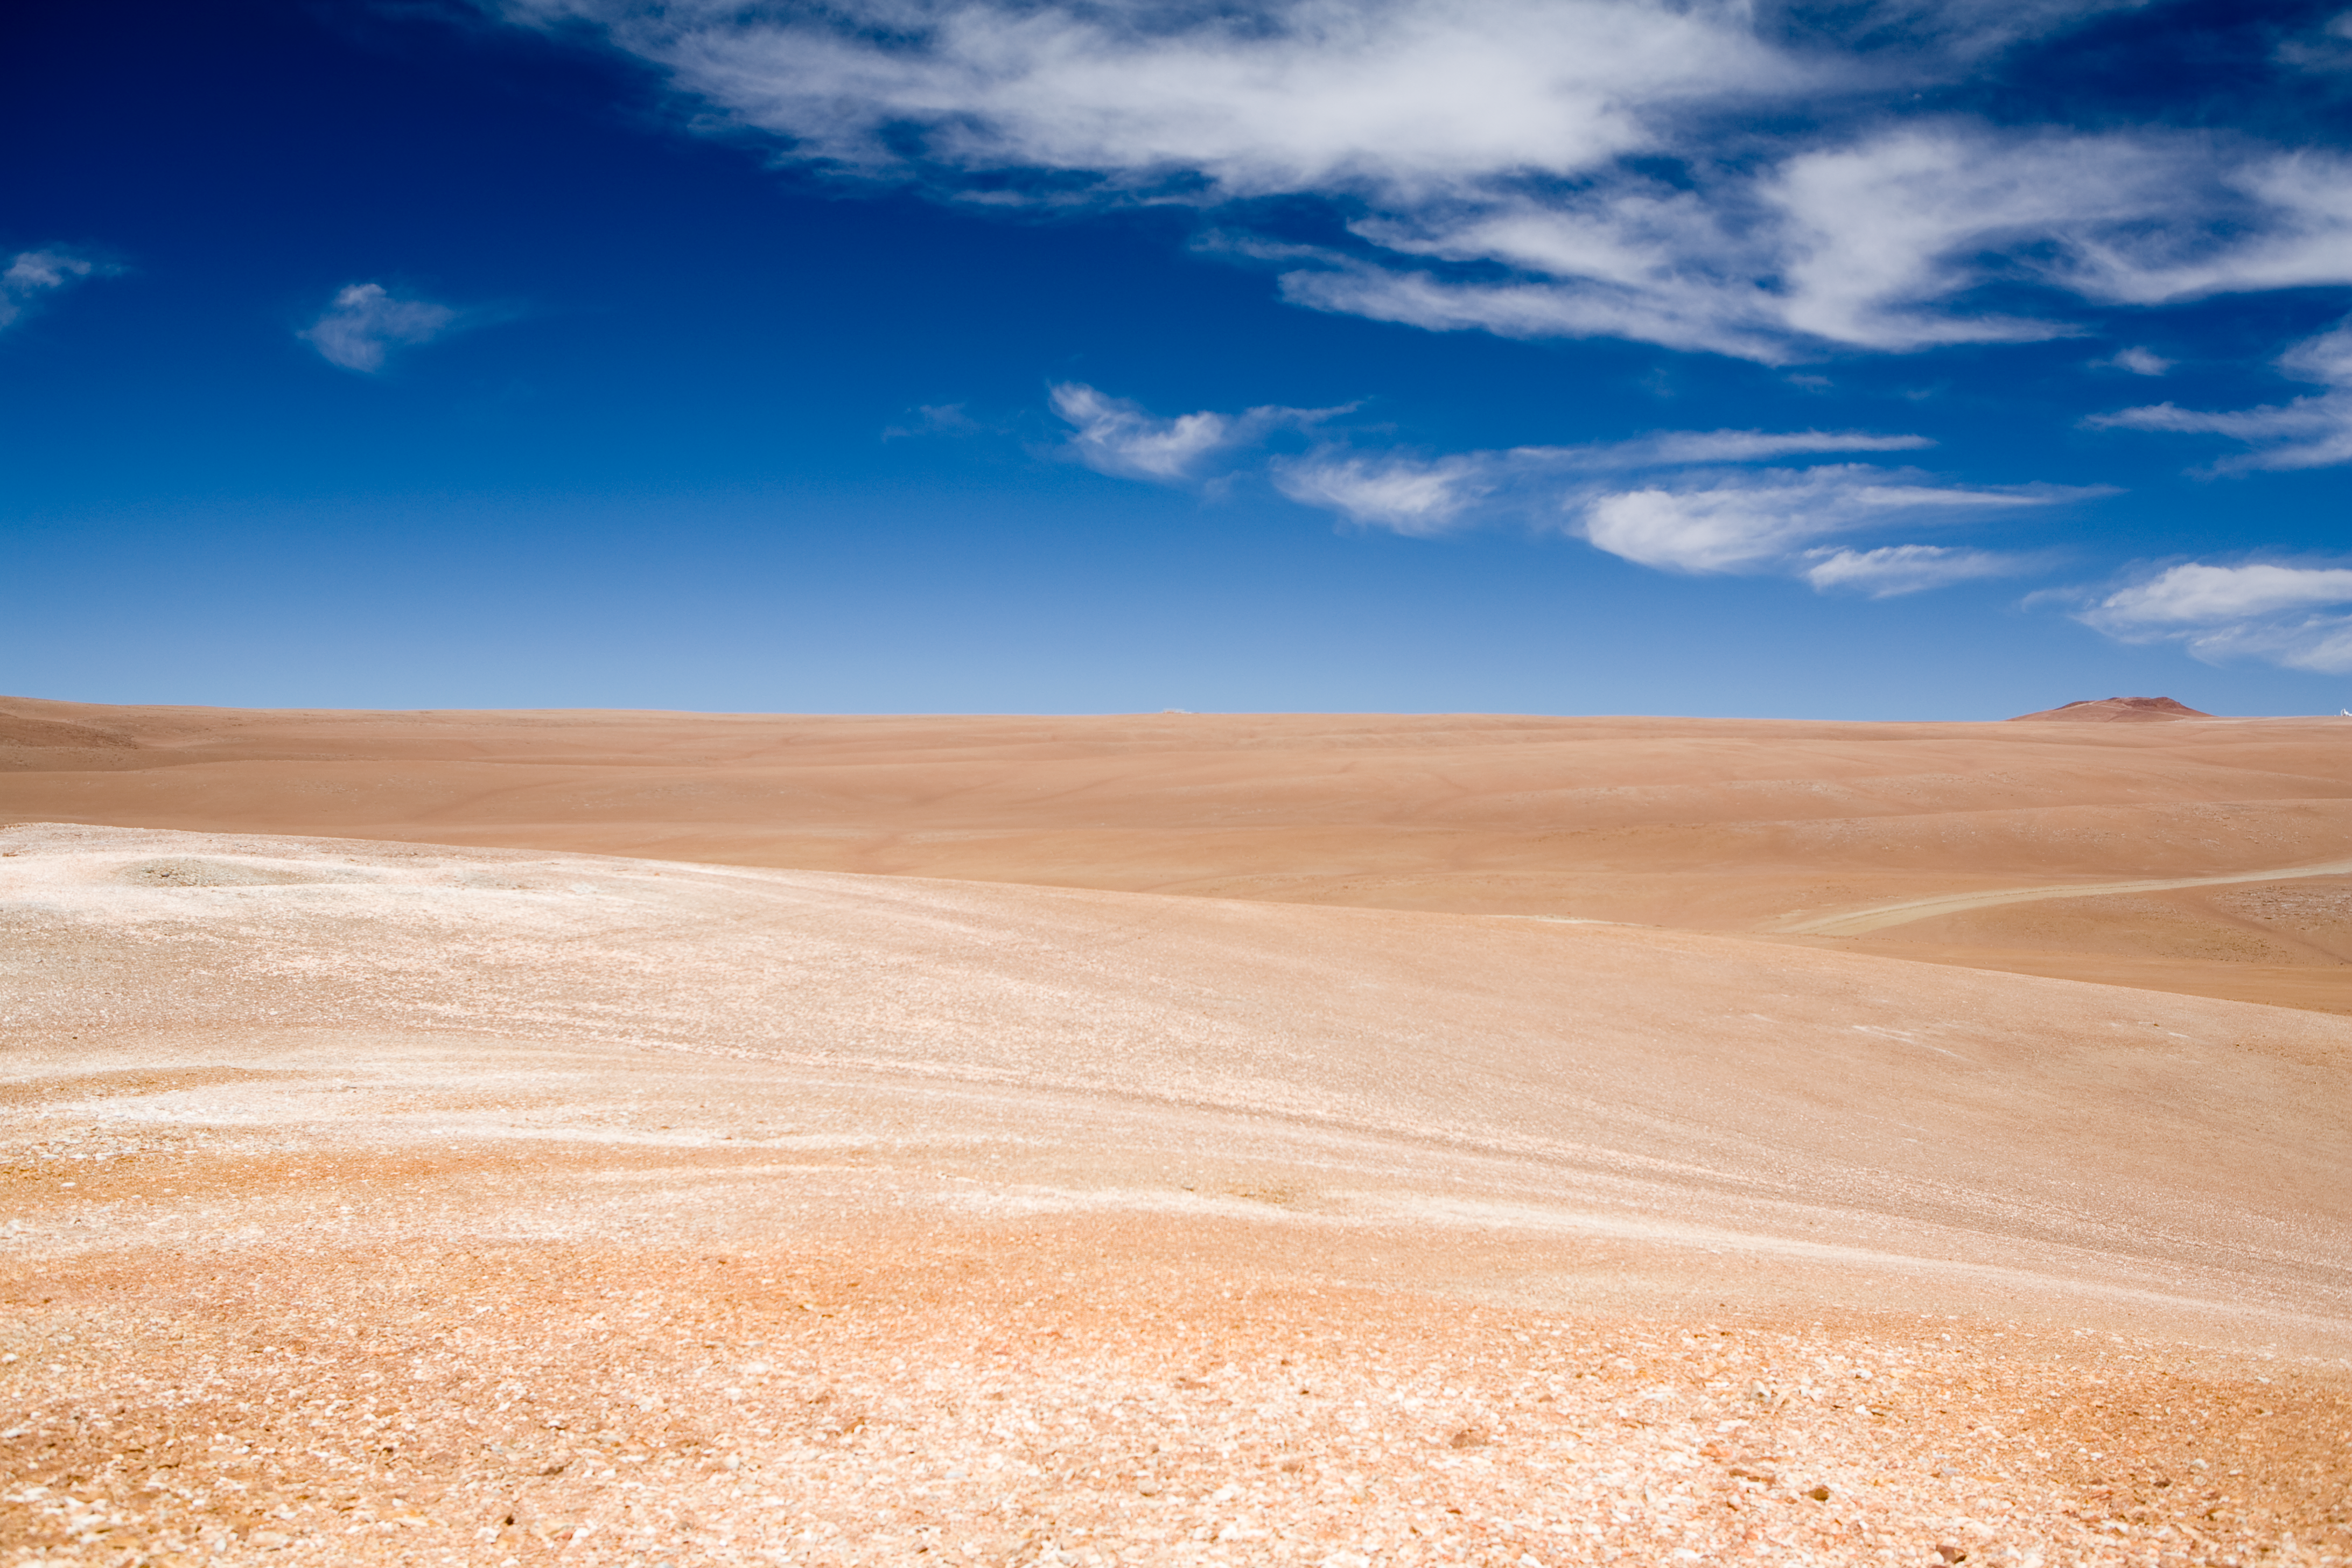

ALMA high site

View of the ALMA high site. The picture is taken in January 2007.

Credit: ALMA (ESO/NAOJ/NRAO)